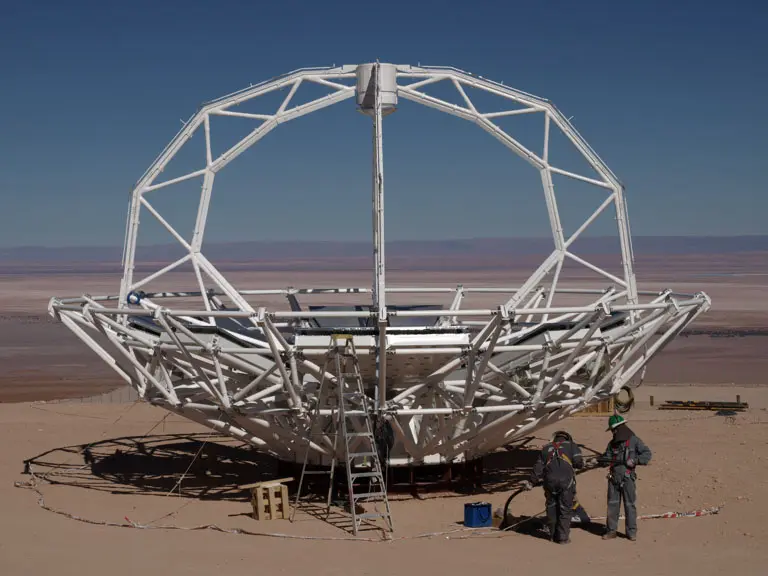

Japanese Antenna Construction

Mounting of the Japanese antenna in the NAOJ construction area.

.

Credit: ALMA (ESO/NAOJ/NRAO)